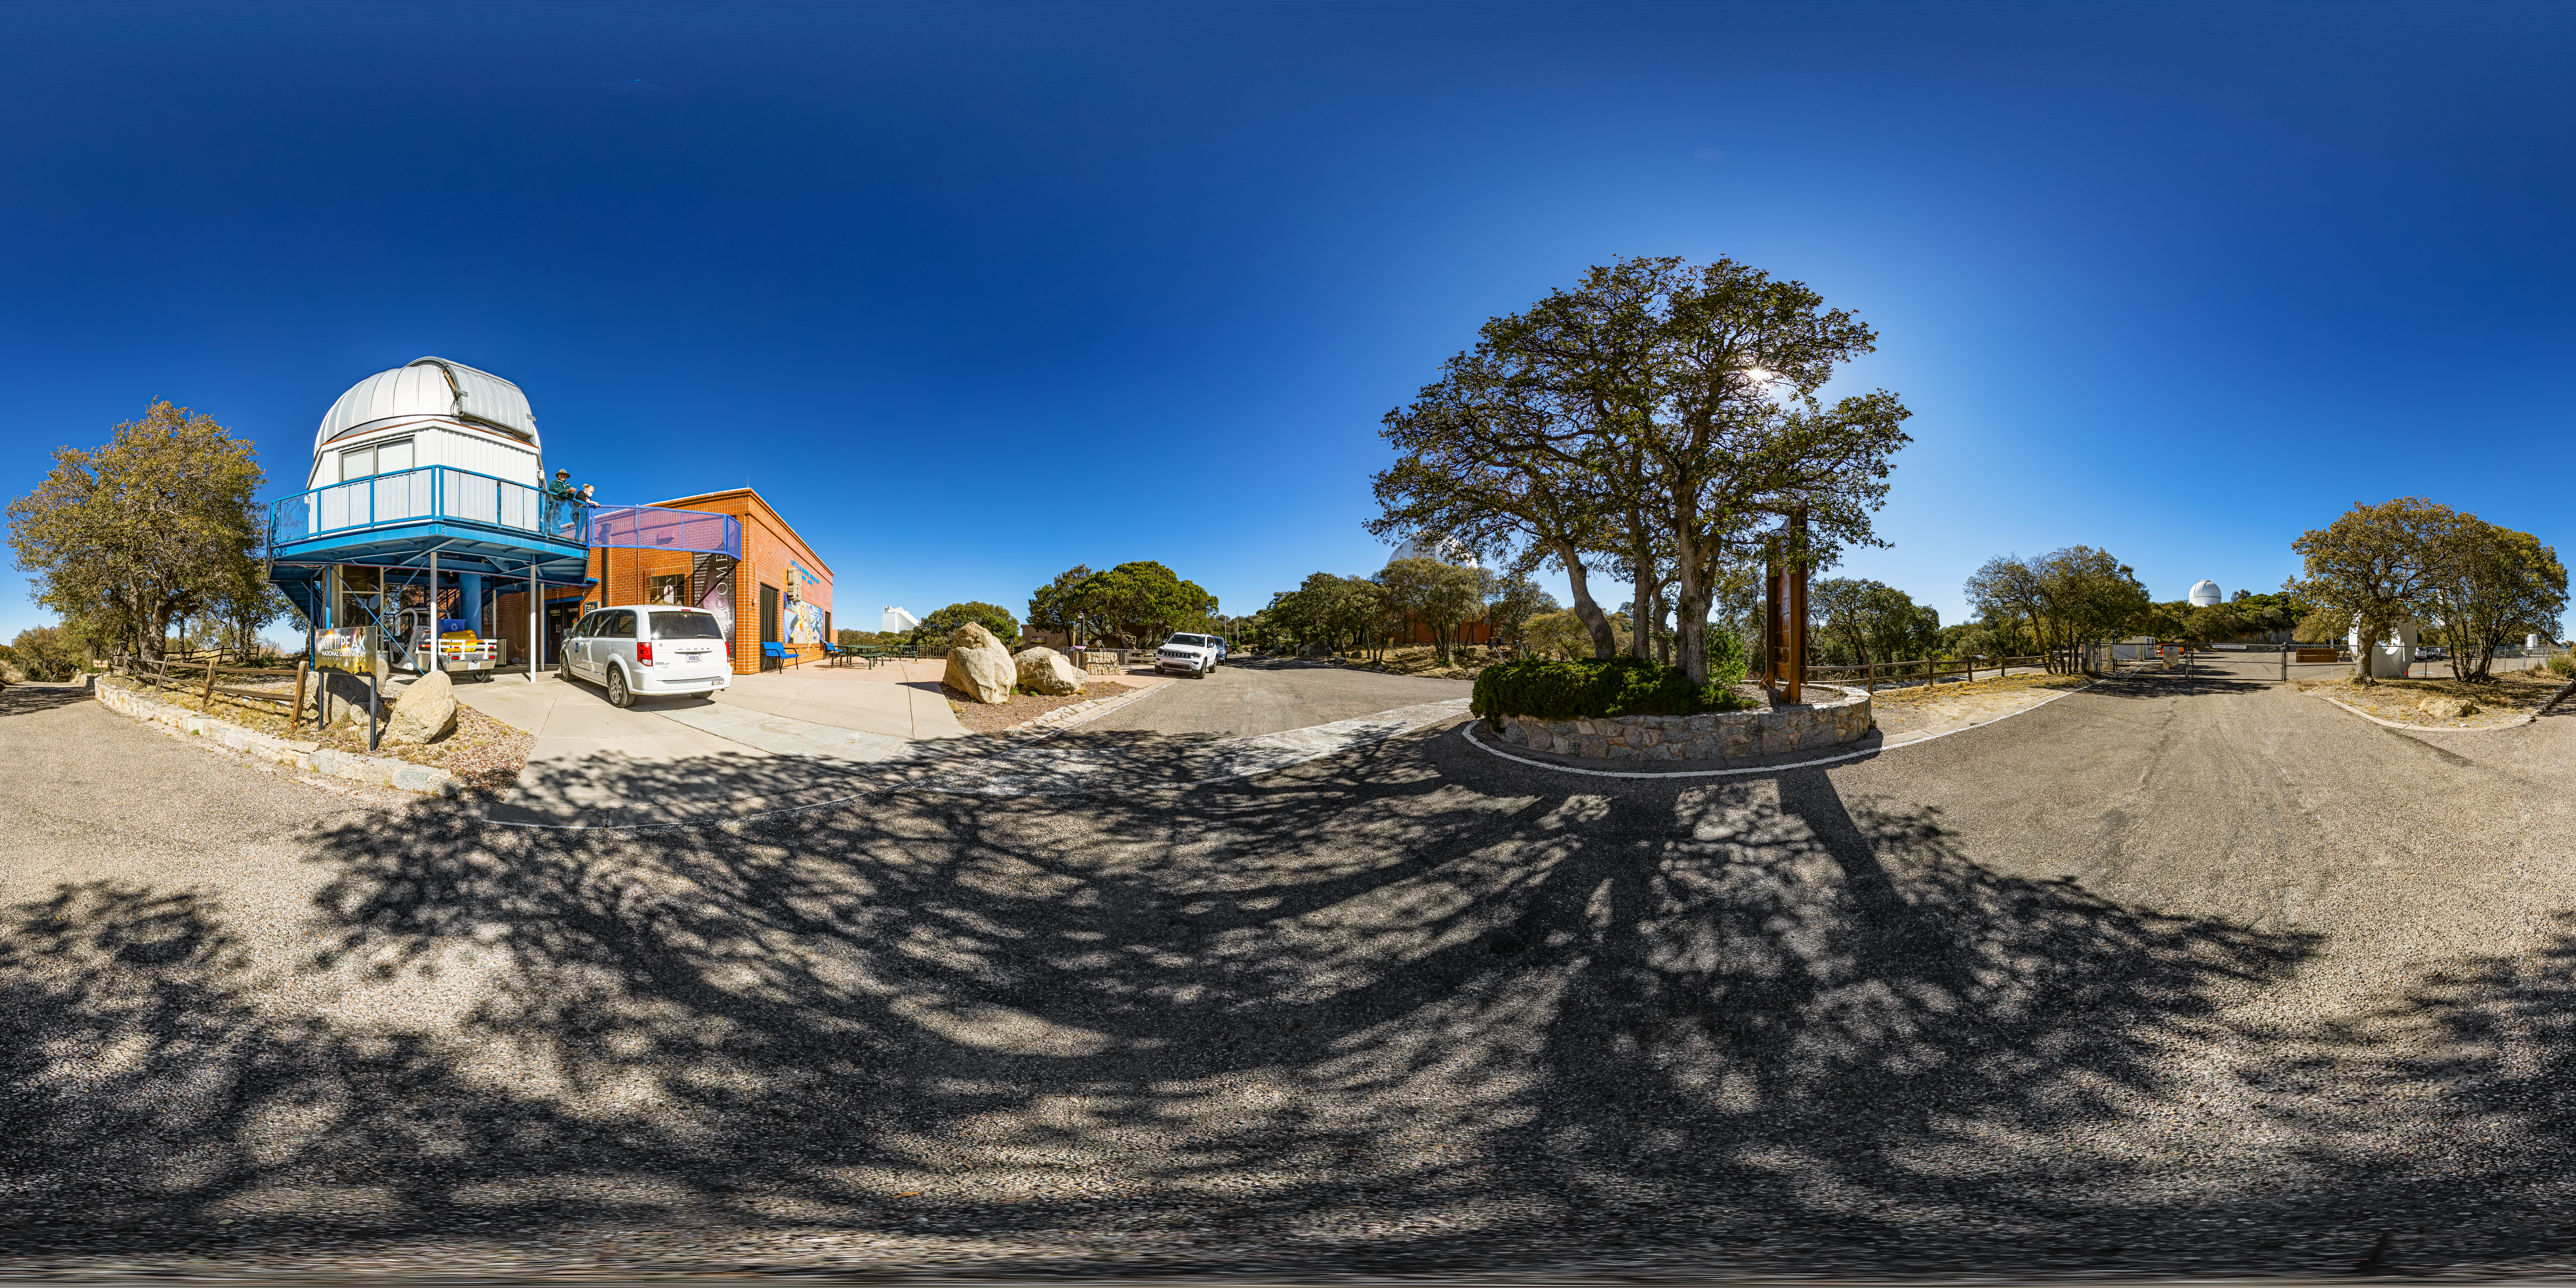

Kitt Peak Visitor Center 0.6-meter Shreve Telescope 360 Panorama

A 360 panorama view of the Kitt Peak Visitor Center 0.6-meter Shreve Telescope at Kitt Peak National Observatory (KPNO), a Program of NSF NOIRLab, near Tucson, Arizona.

A fulldome version of this image can be found here.

Credit: KPNO/NOIRLab/NSF/AURA/P. Horálek